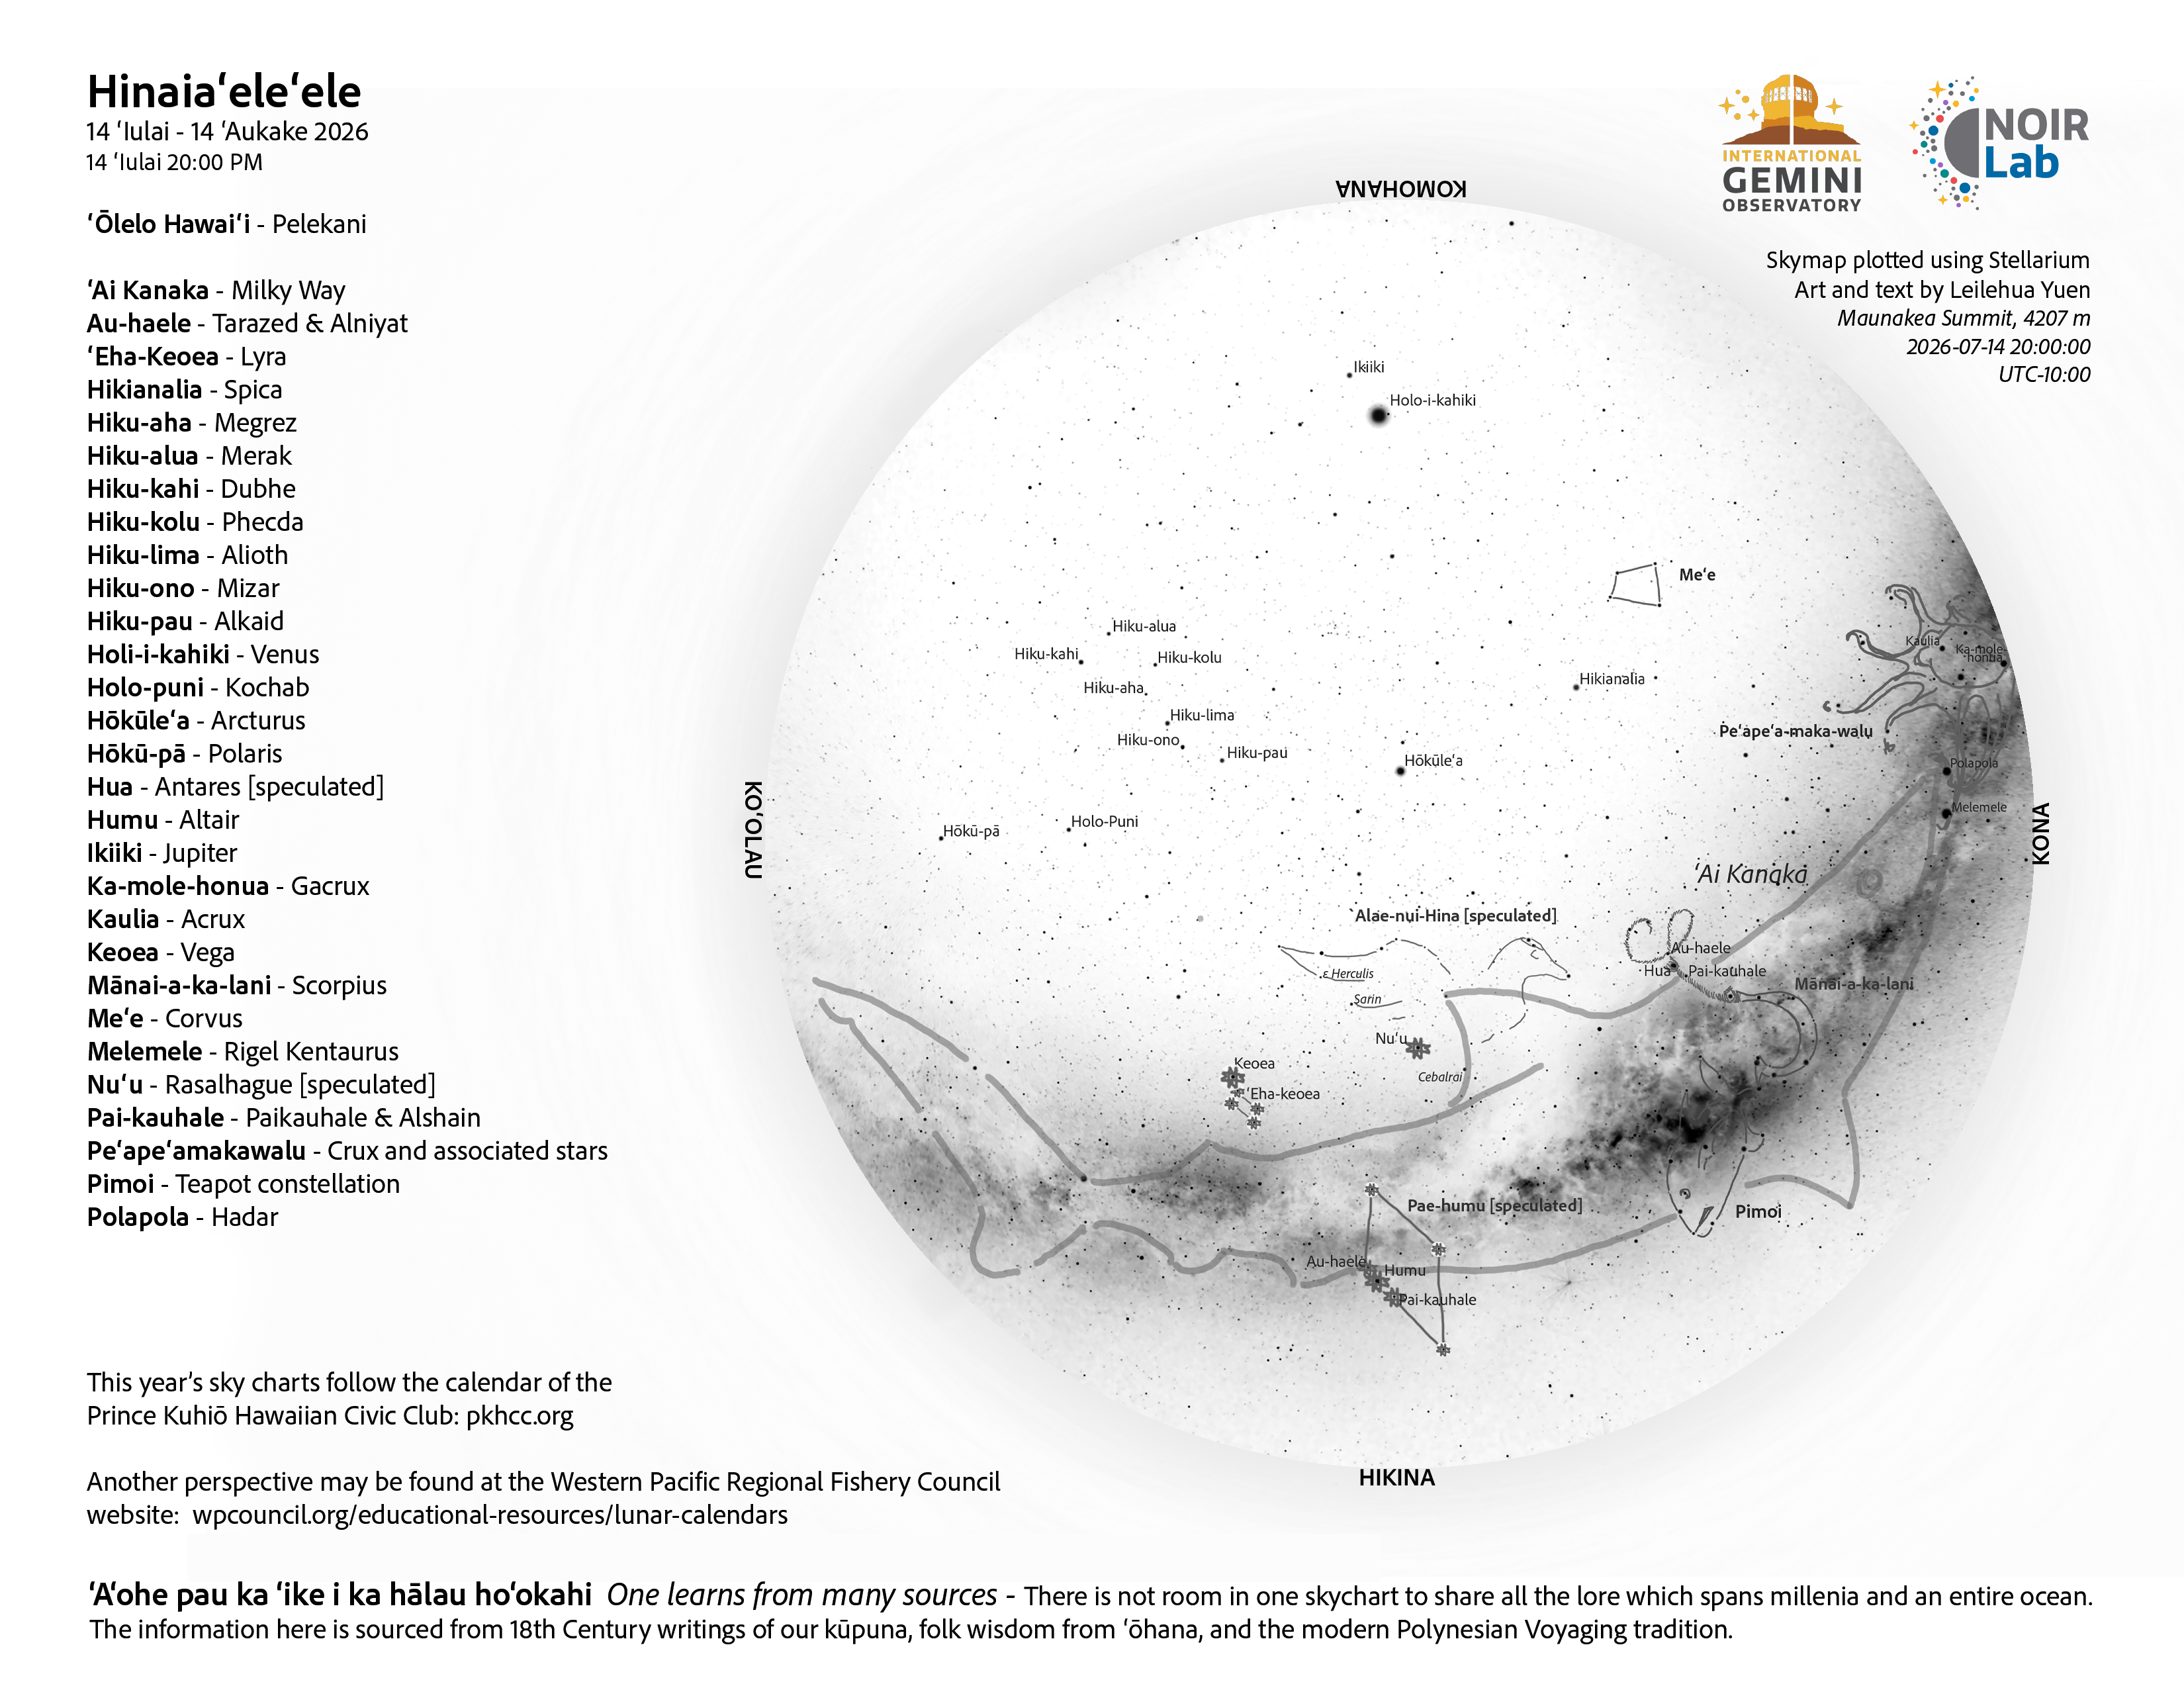

An evening view of the skies over Hawaiʻi for Hinaiaʻeleʻele 2026 (14 July–12 August).

Credit: NOIRLab/NSF/AURA/L. Yuen